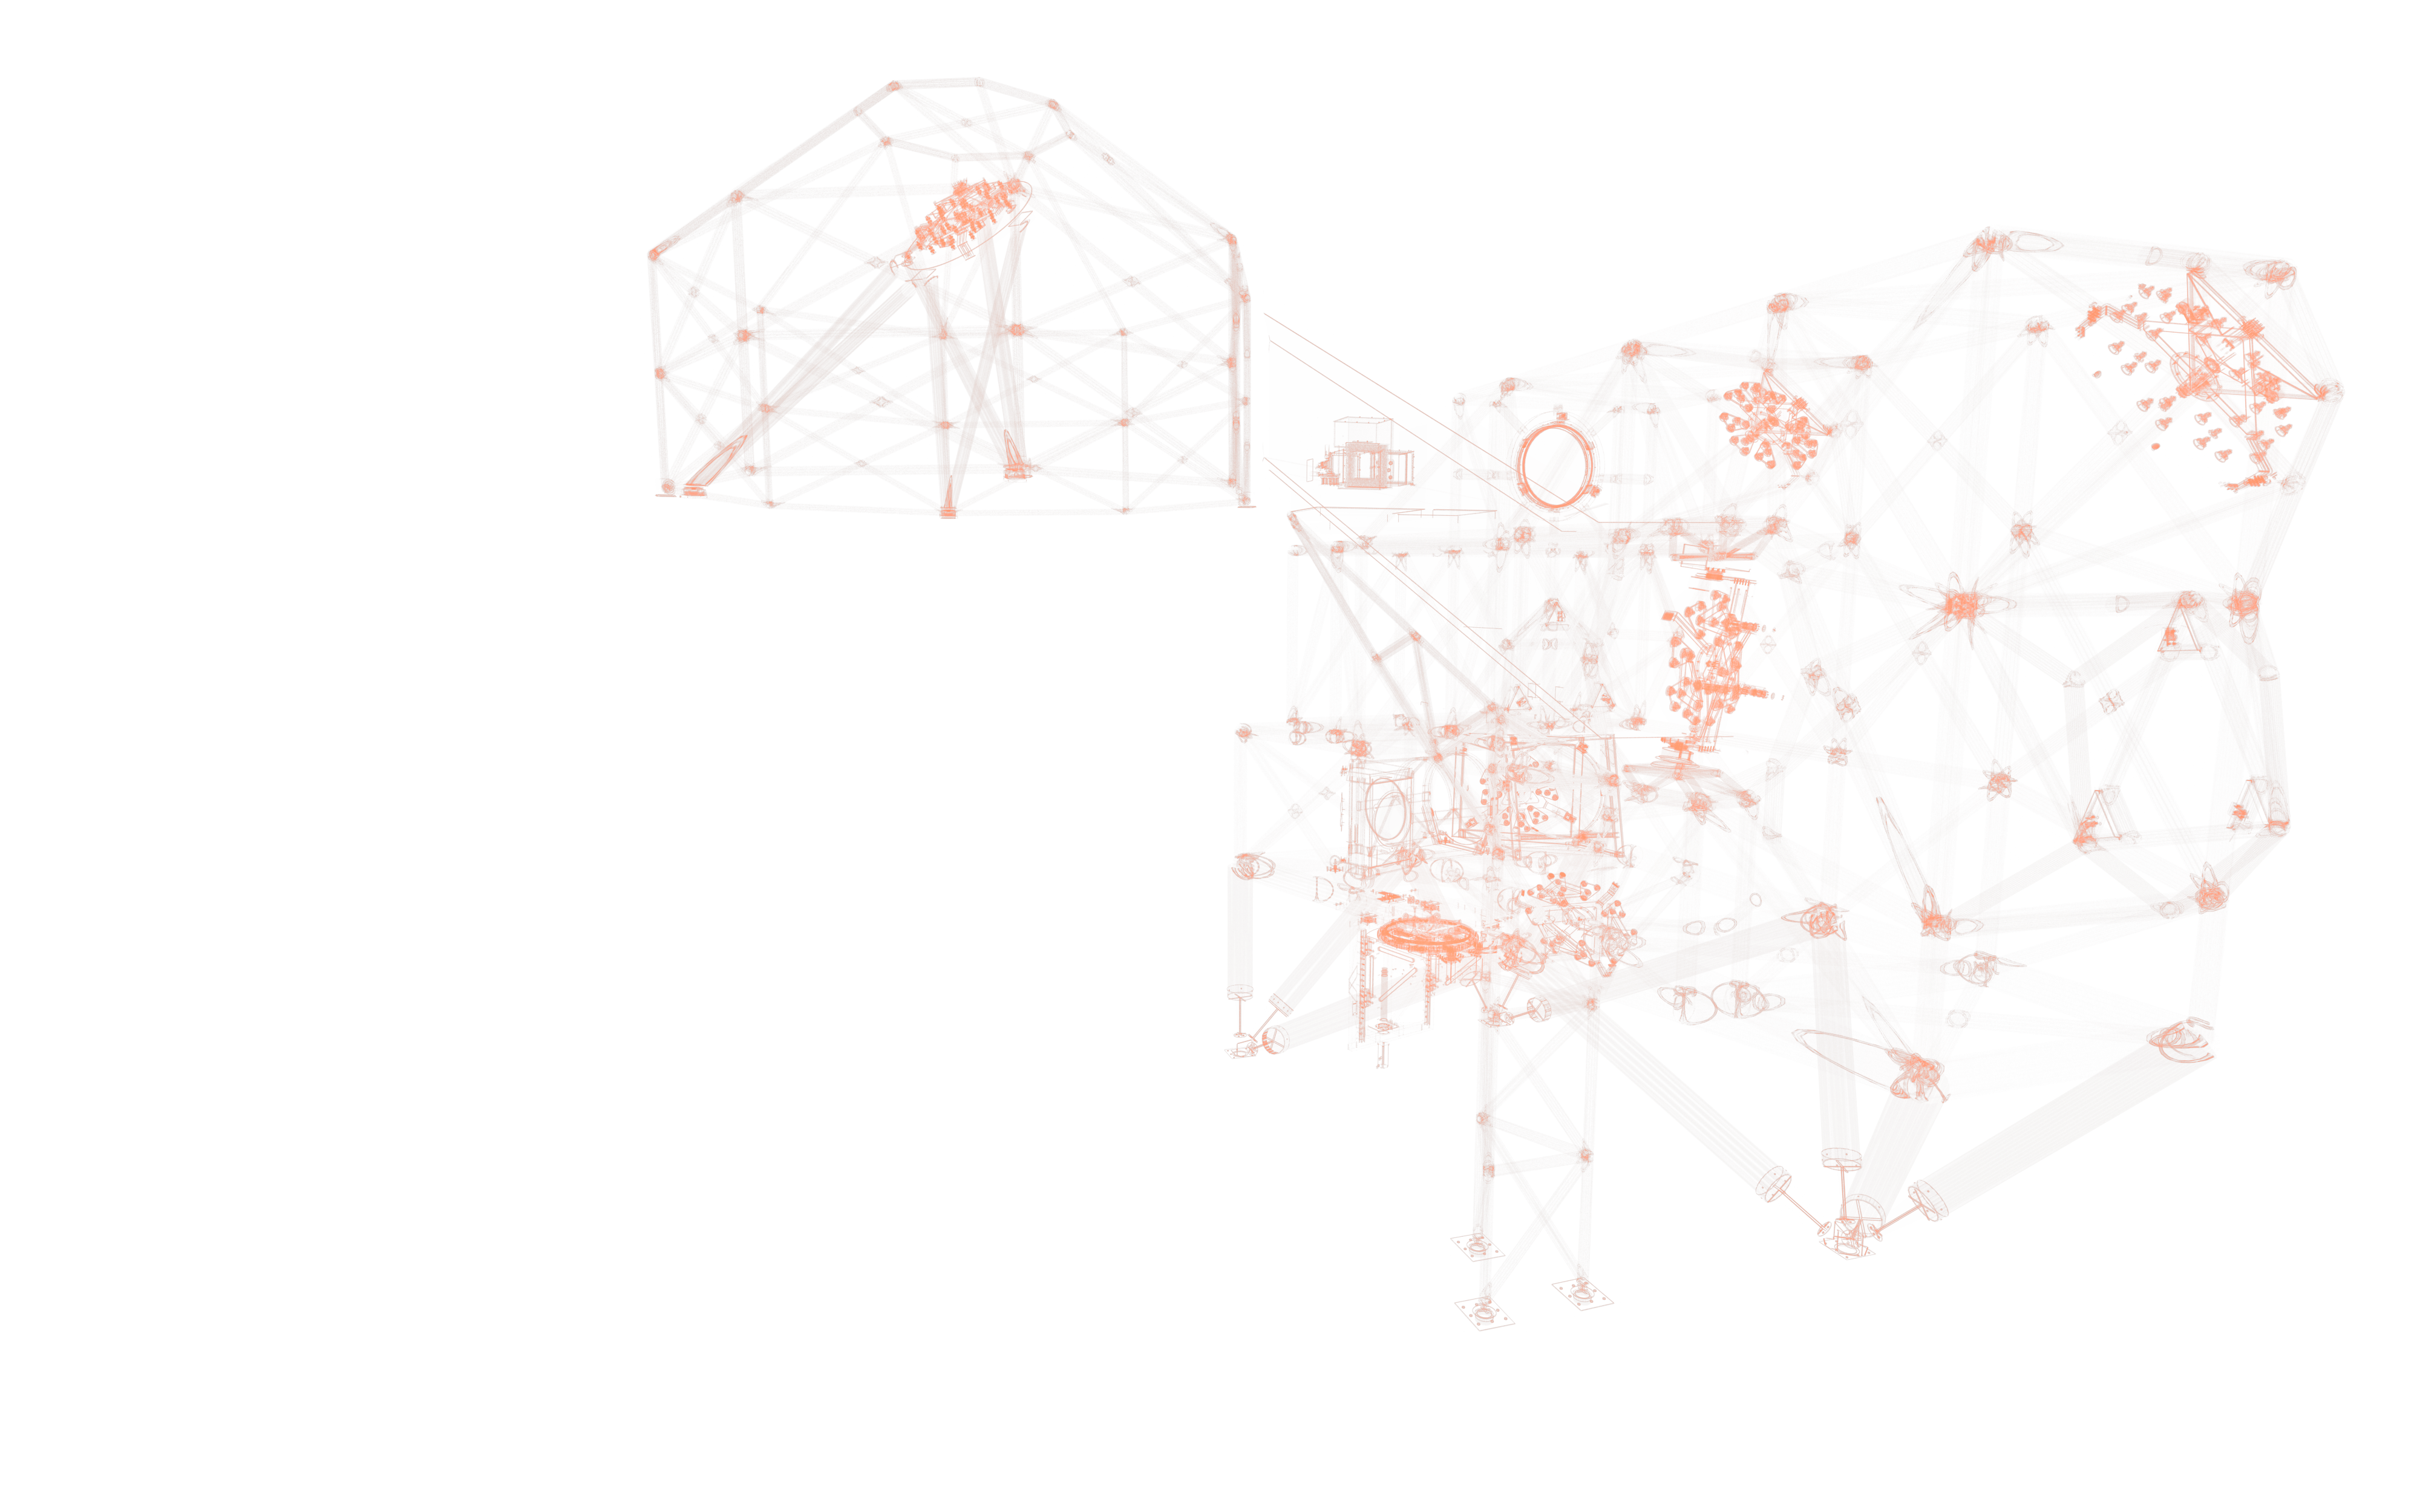

MORFEO model

An artistic impression of the computer model of the ELT instrument MORFEO.

Credit: ESO